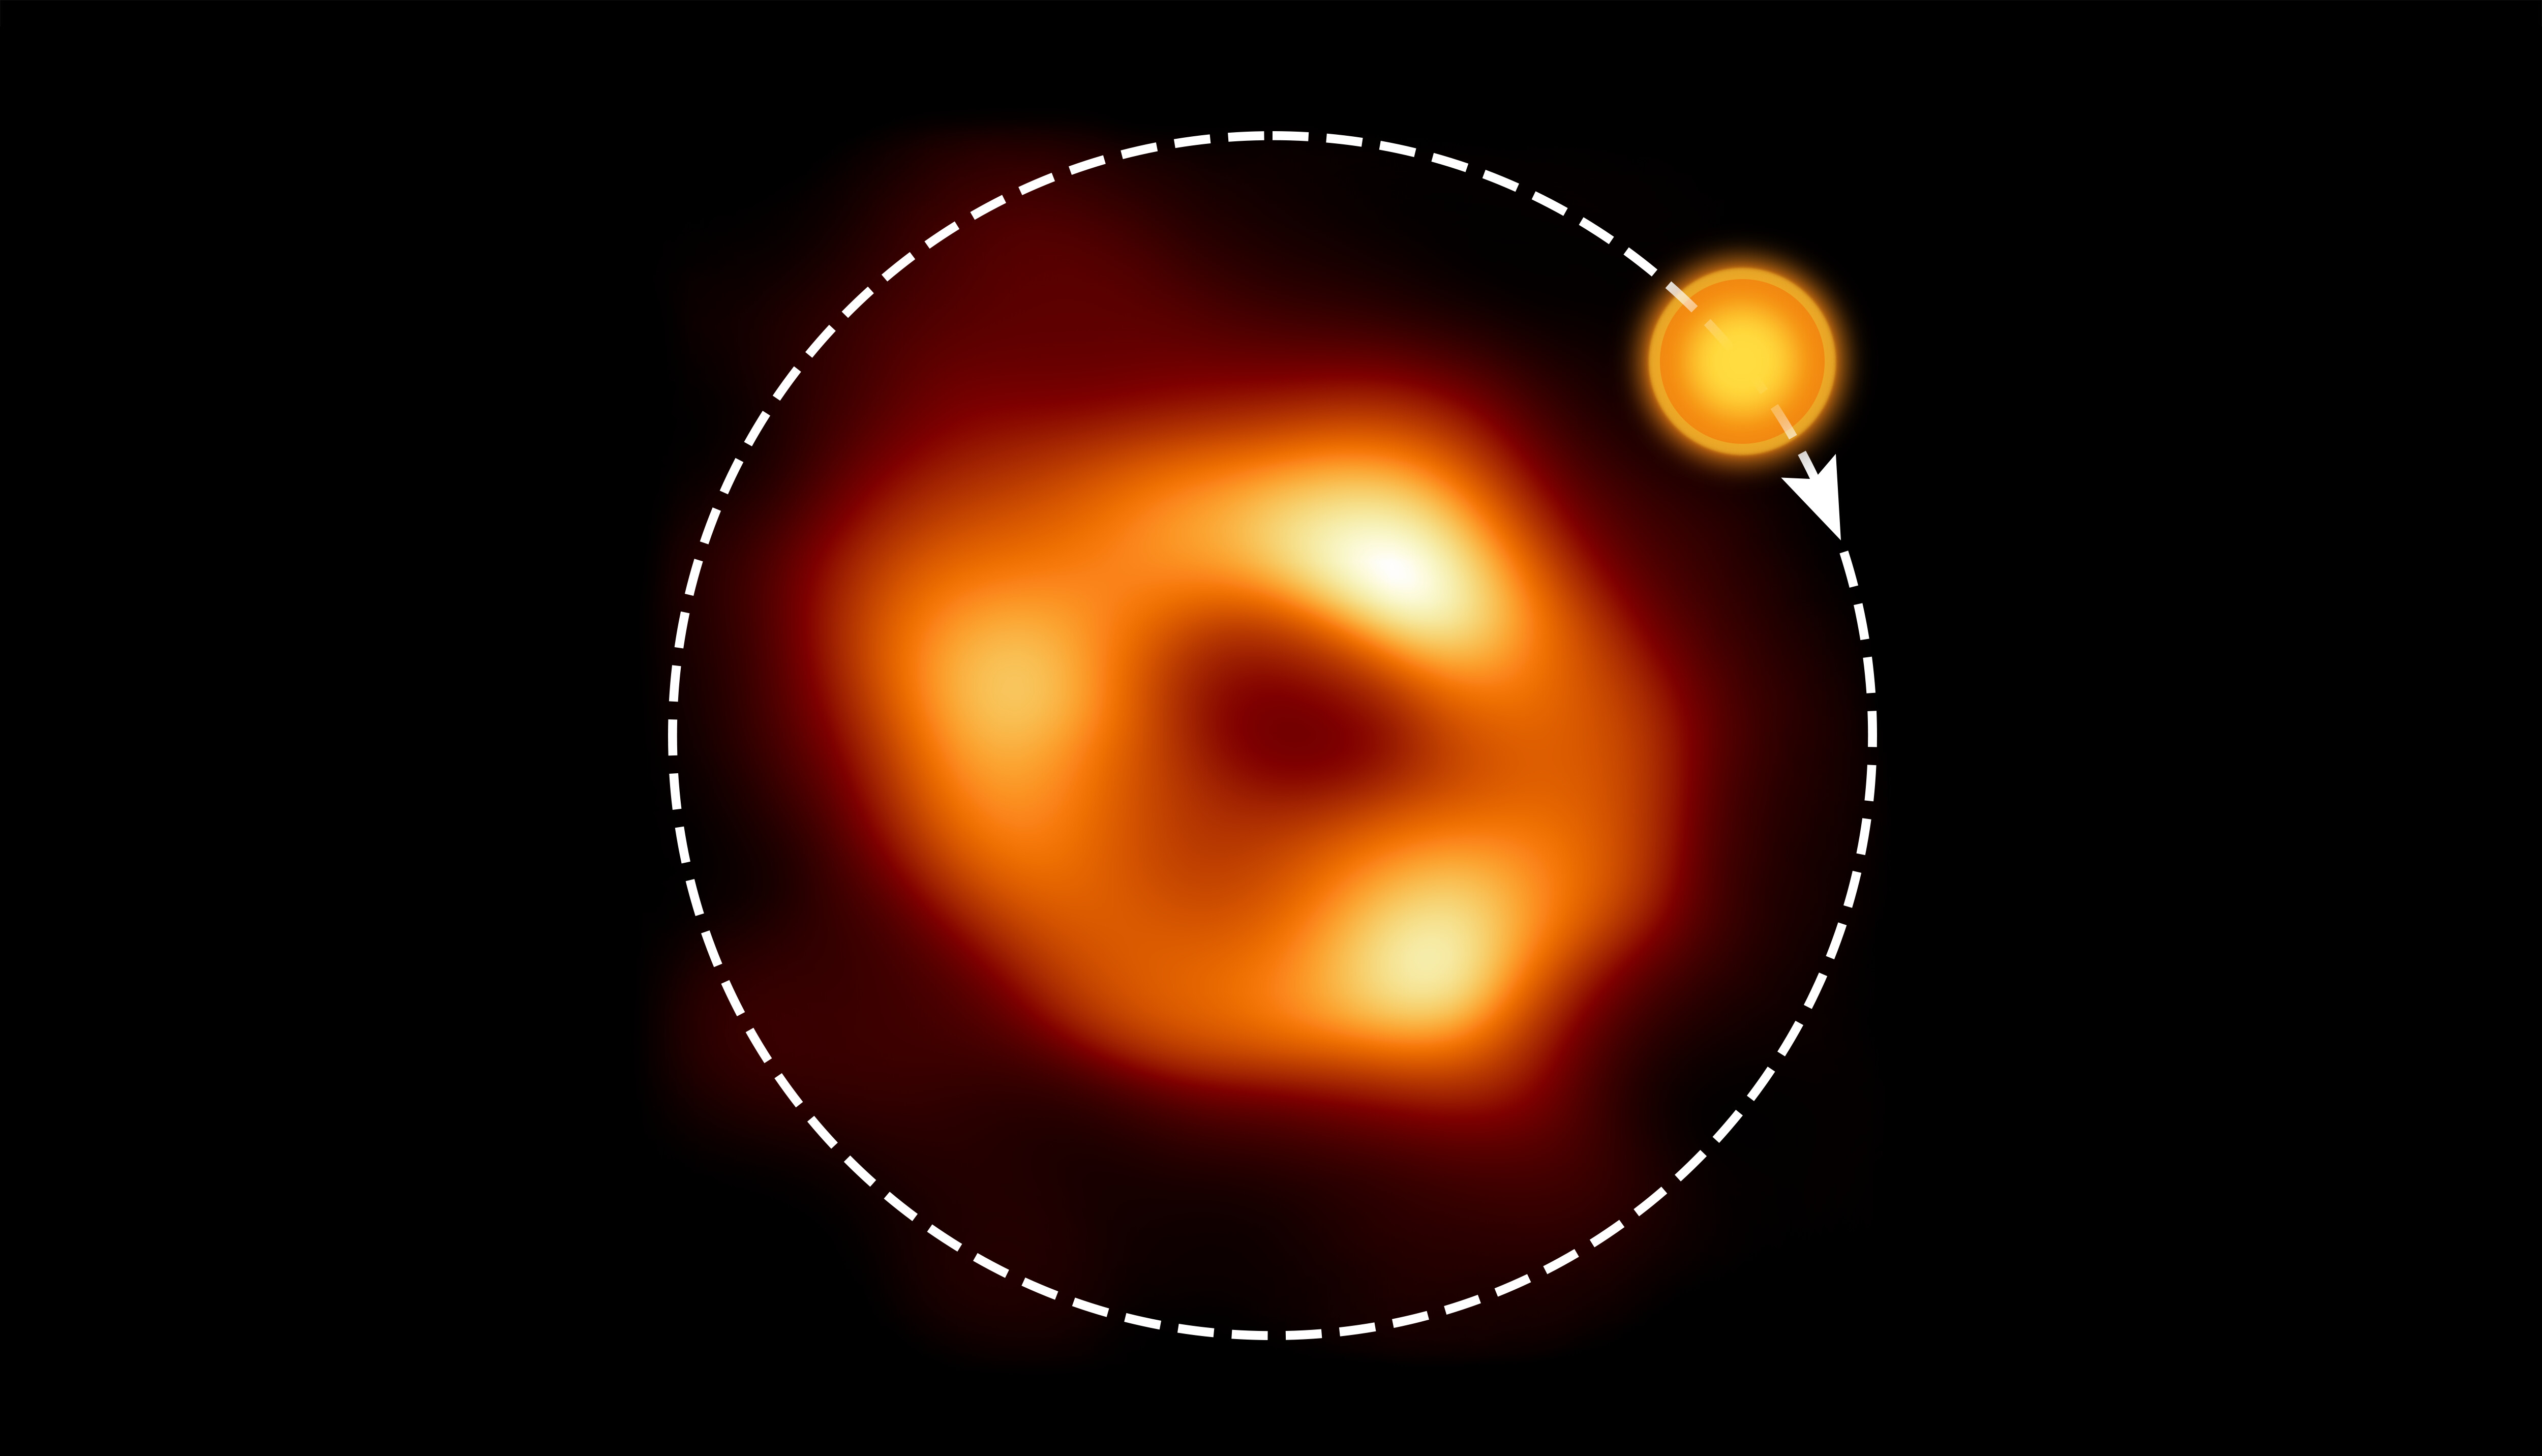

The orbit of the hot spot around Sagittarius A*

This shows a still image of the supermassive black hole Sagittarius A*, as seen by the Event Horizon Collaboration (EHT), with an artist’s illustration indicating where the modelling of the ALMA data predicts the hot spot to be and its orbit around the black hole.

Credit: EHT Collaboration, ESO/M. Kornmesser (Acknowledgment: M. Wielgus)